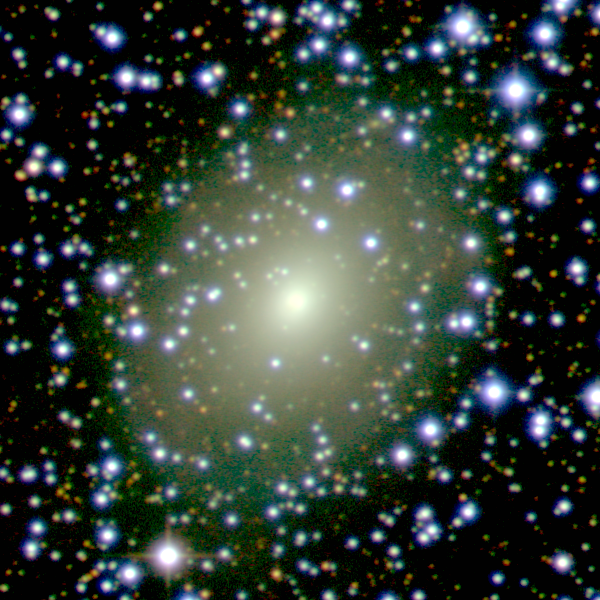

The galaxy ESO 137-10 peeks through a rich curtain of stars

This image shows the galaxy ESO 137-10, appearing behind a rich field of stars in the Milky Way.

Credit: ESO